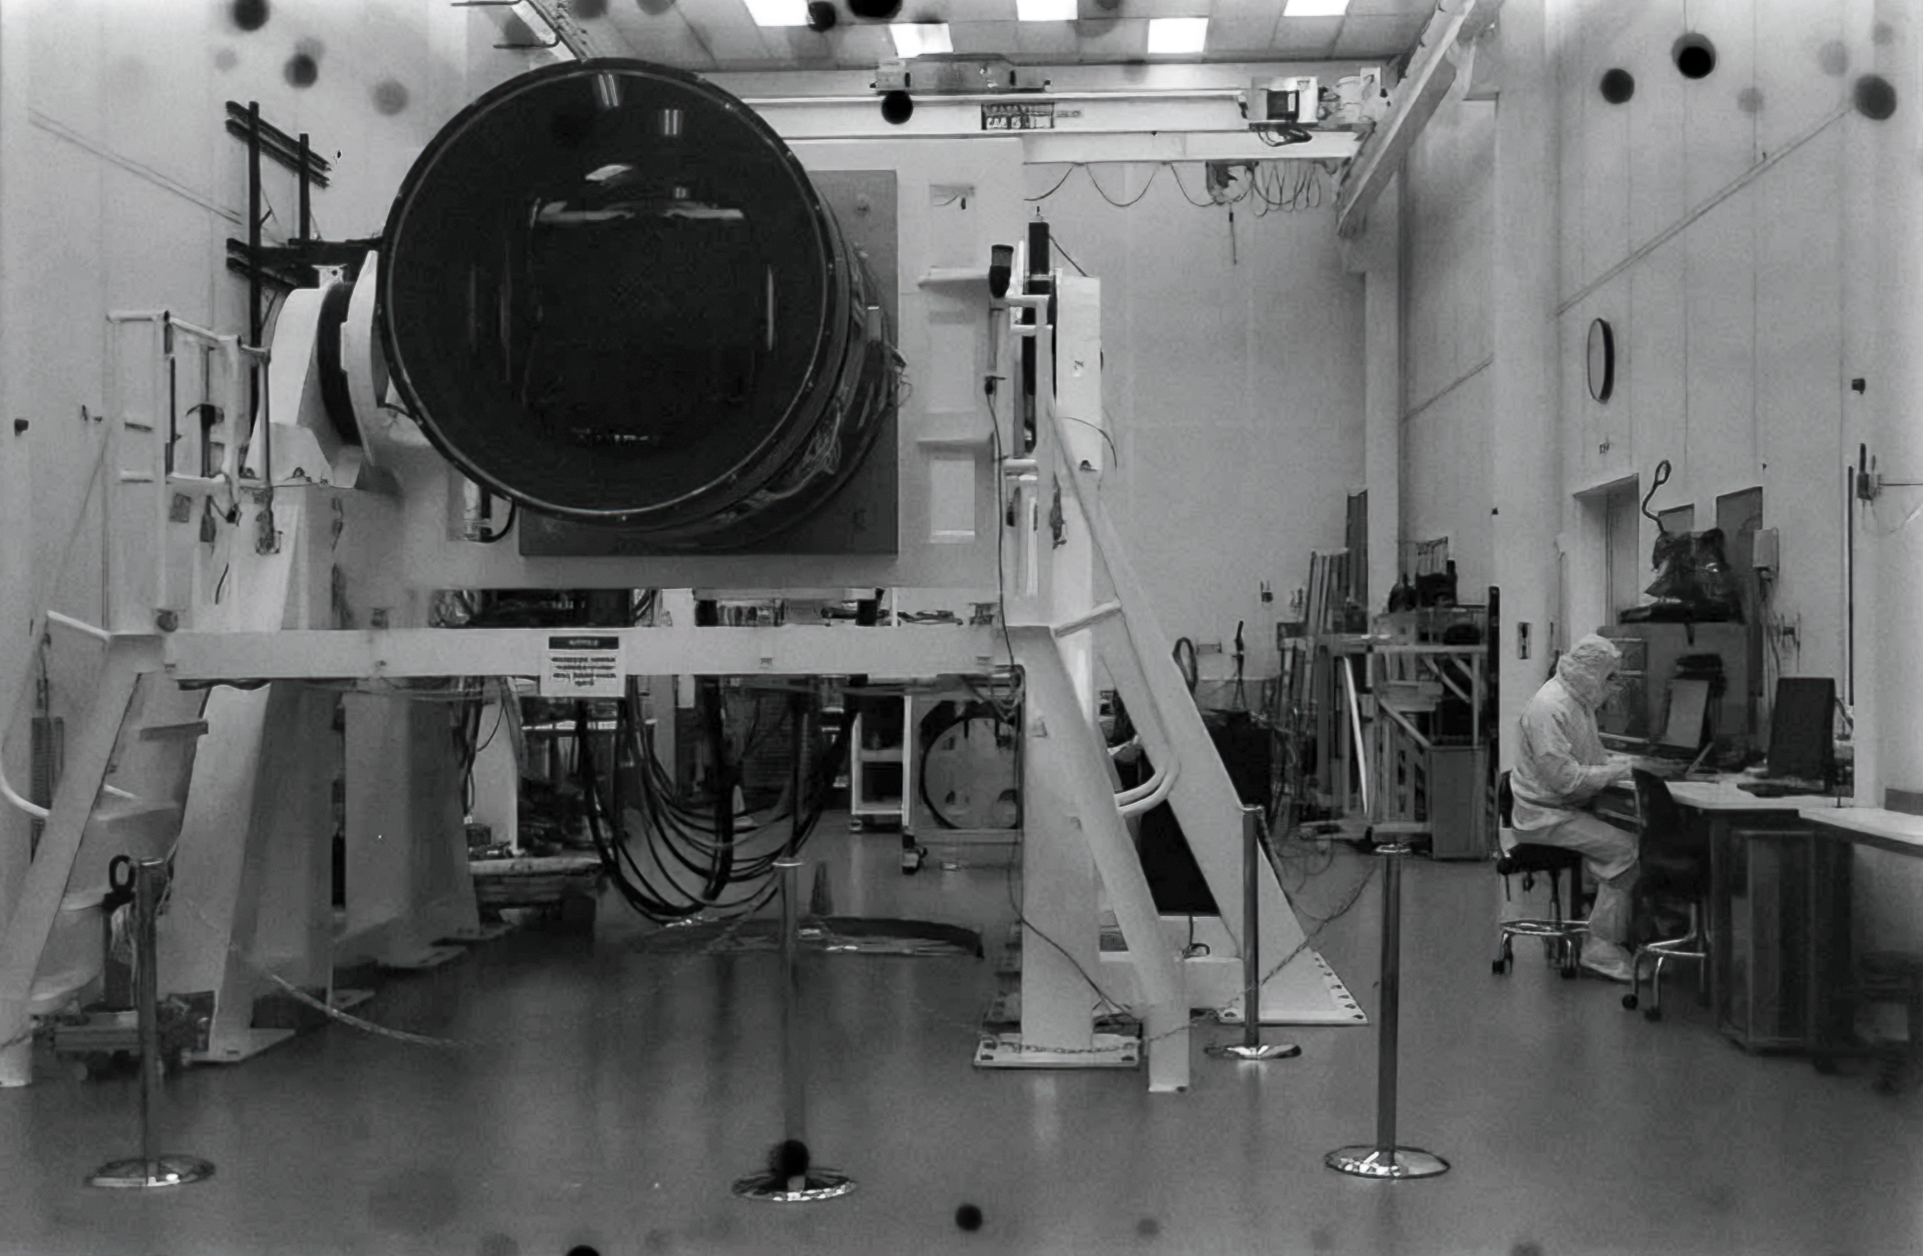

Rubin Observatory Camera

The camera for the Vera C. Rubin Observatory at SLAC National Accelerator Laboratory.

Credit: NOIRLab/NSF/AURA